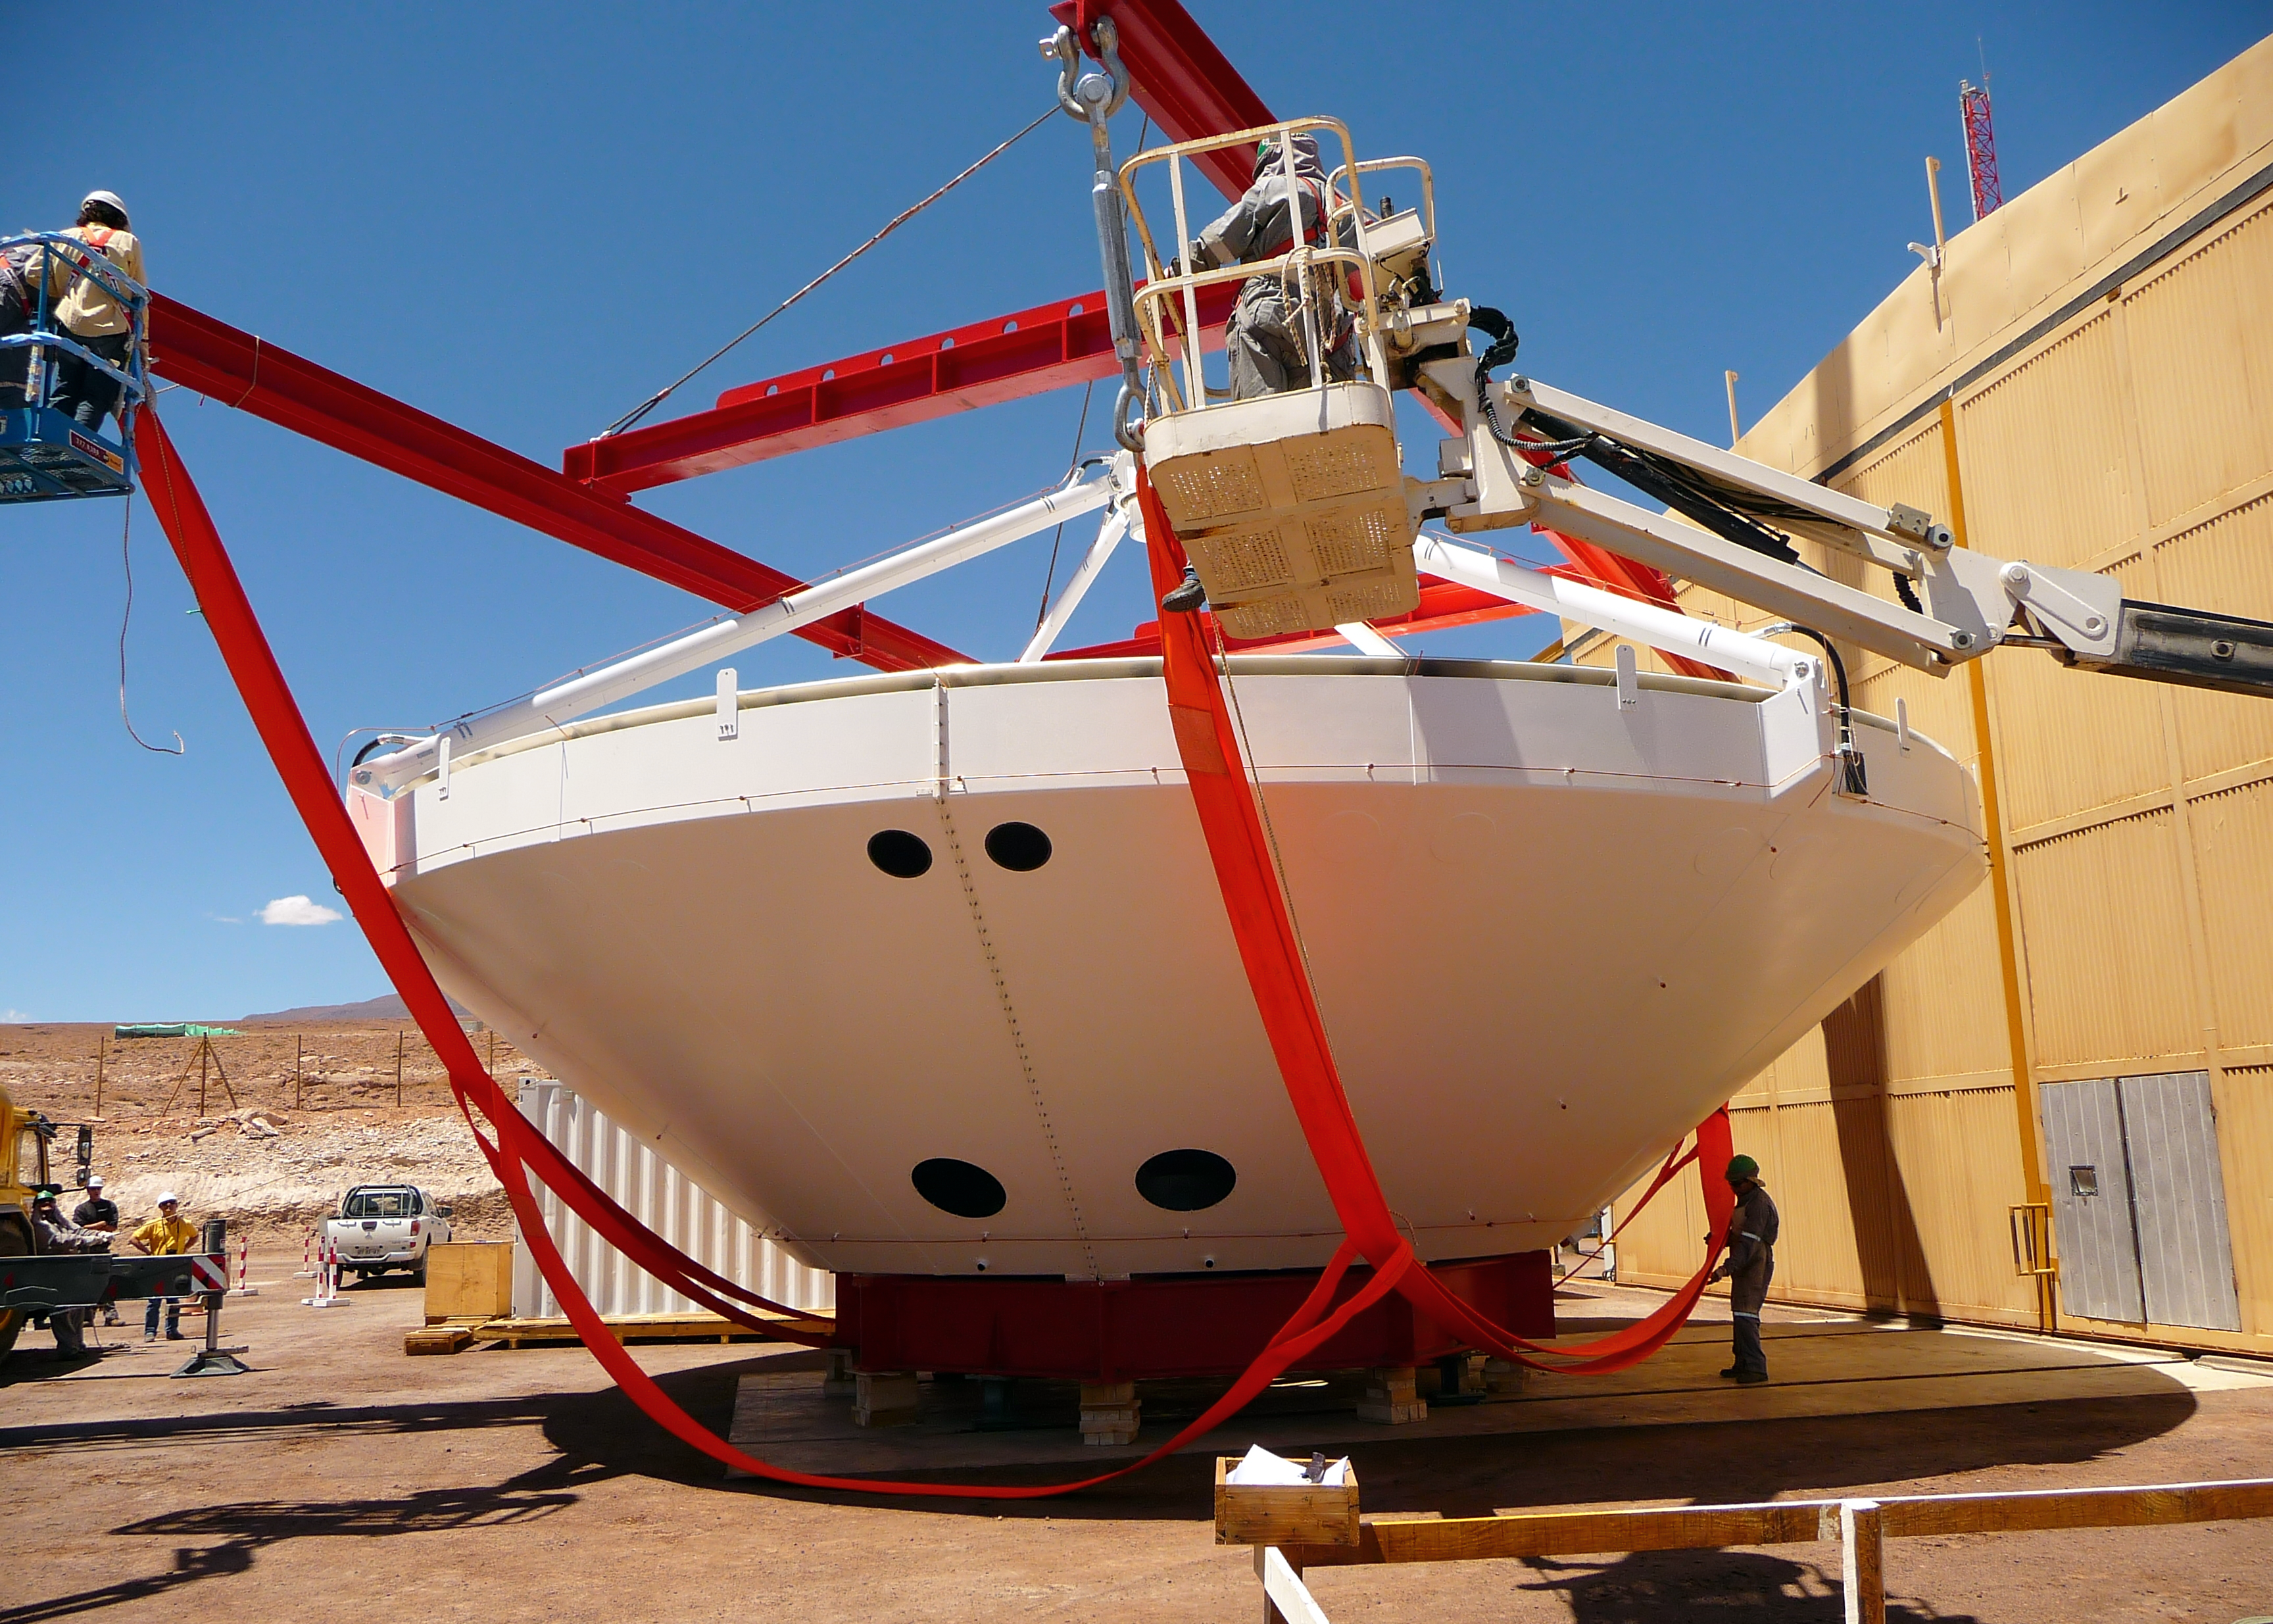

Assembly of first European ALMA antenna

Image of the assembly of the first European antenna for the Atacama Large Millimeter/submillimeter Array (ALMA). ALMA, the largest ground-based astronomy project in existence, will ultimately be comprised of a giant array of 12-m submillimetre quality antennas, with baselines of several kilometres. An additional, compact array of 7-m and 12-m antennas will complement the main array. ALMA will be based on the Chajnantor plain of the Chilean Andes, 5000 m above sea level. Construction on ALMA started in 2003 and will be completed in 2012. The ALMA project is an international collaboration between Europe, East Asia and North America in cooperation with the Republic of Chile.

Credit: ALMA (ESO/NAOJ/NRAO)/S. Rossi (ESO)